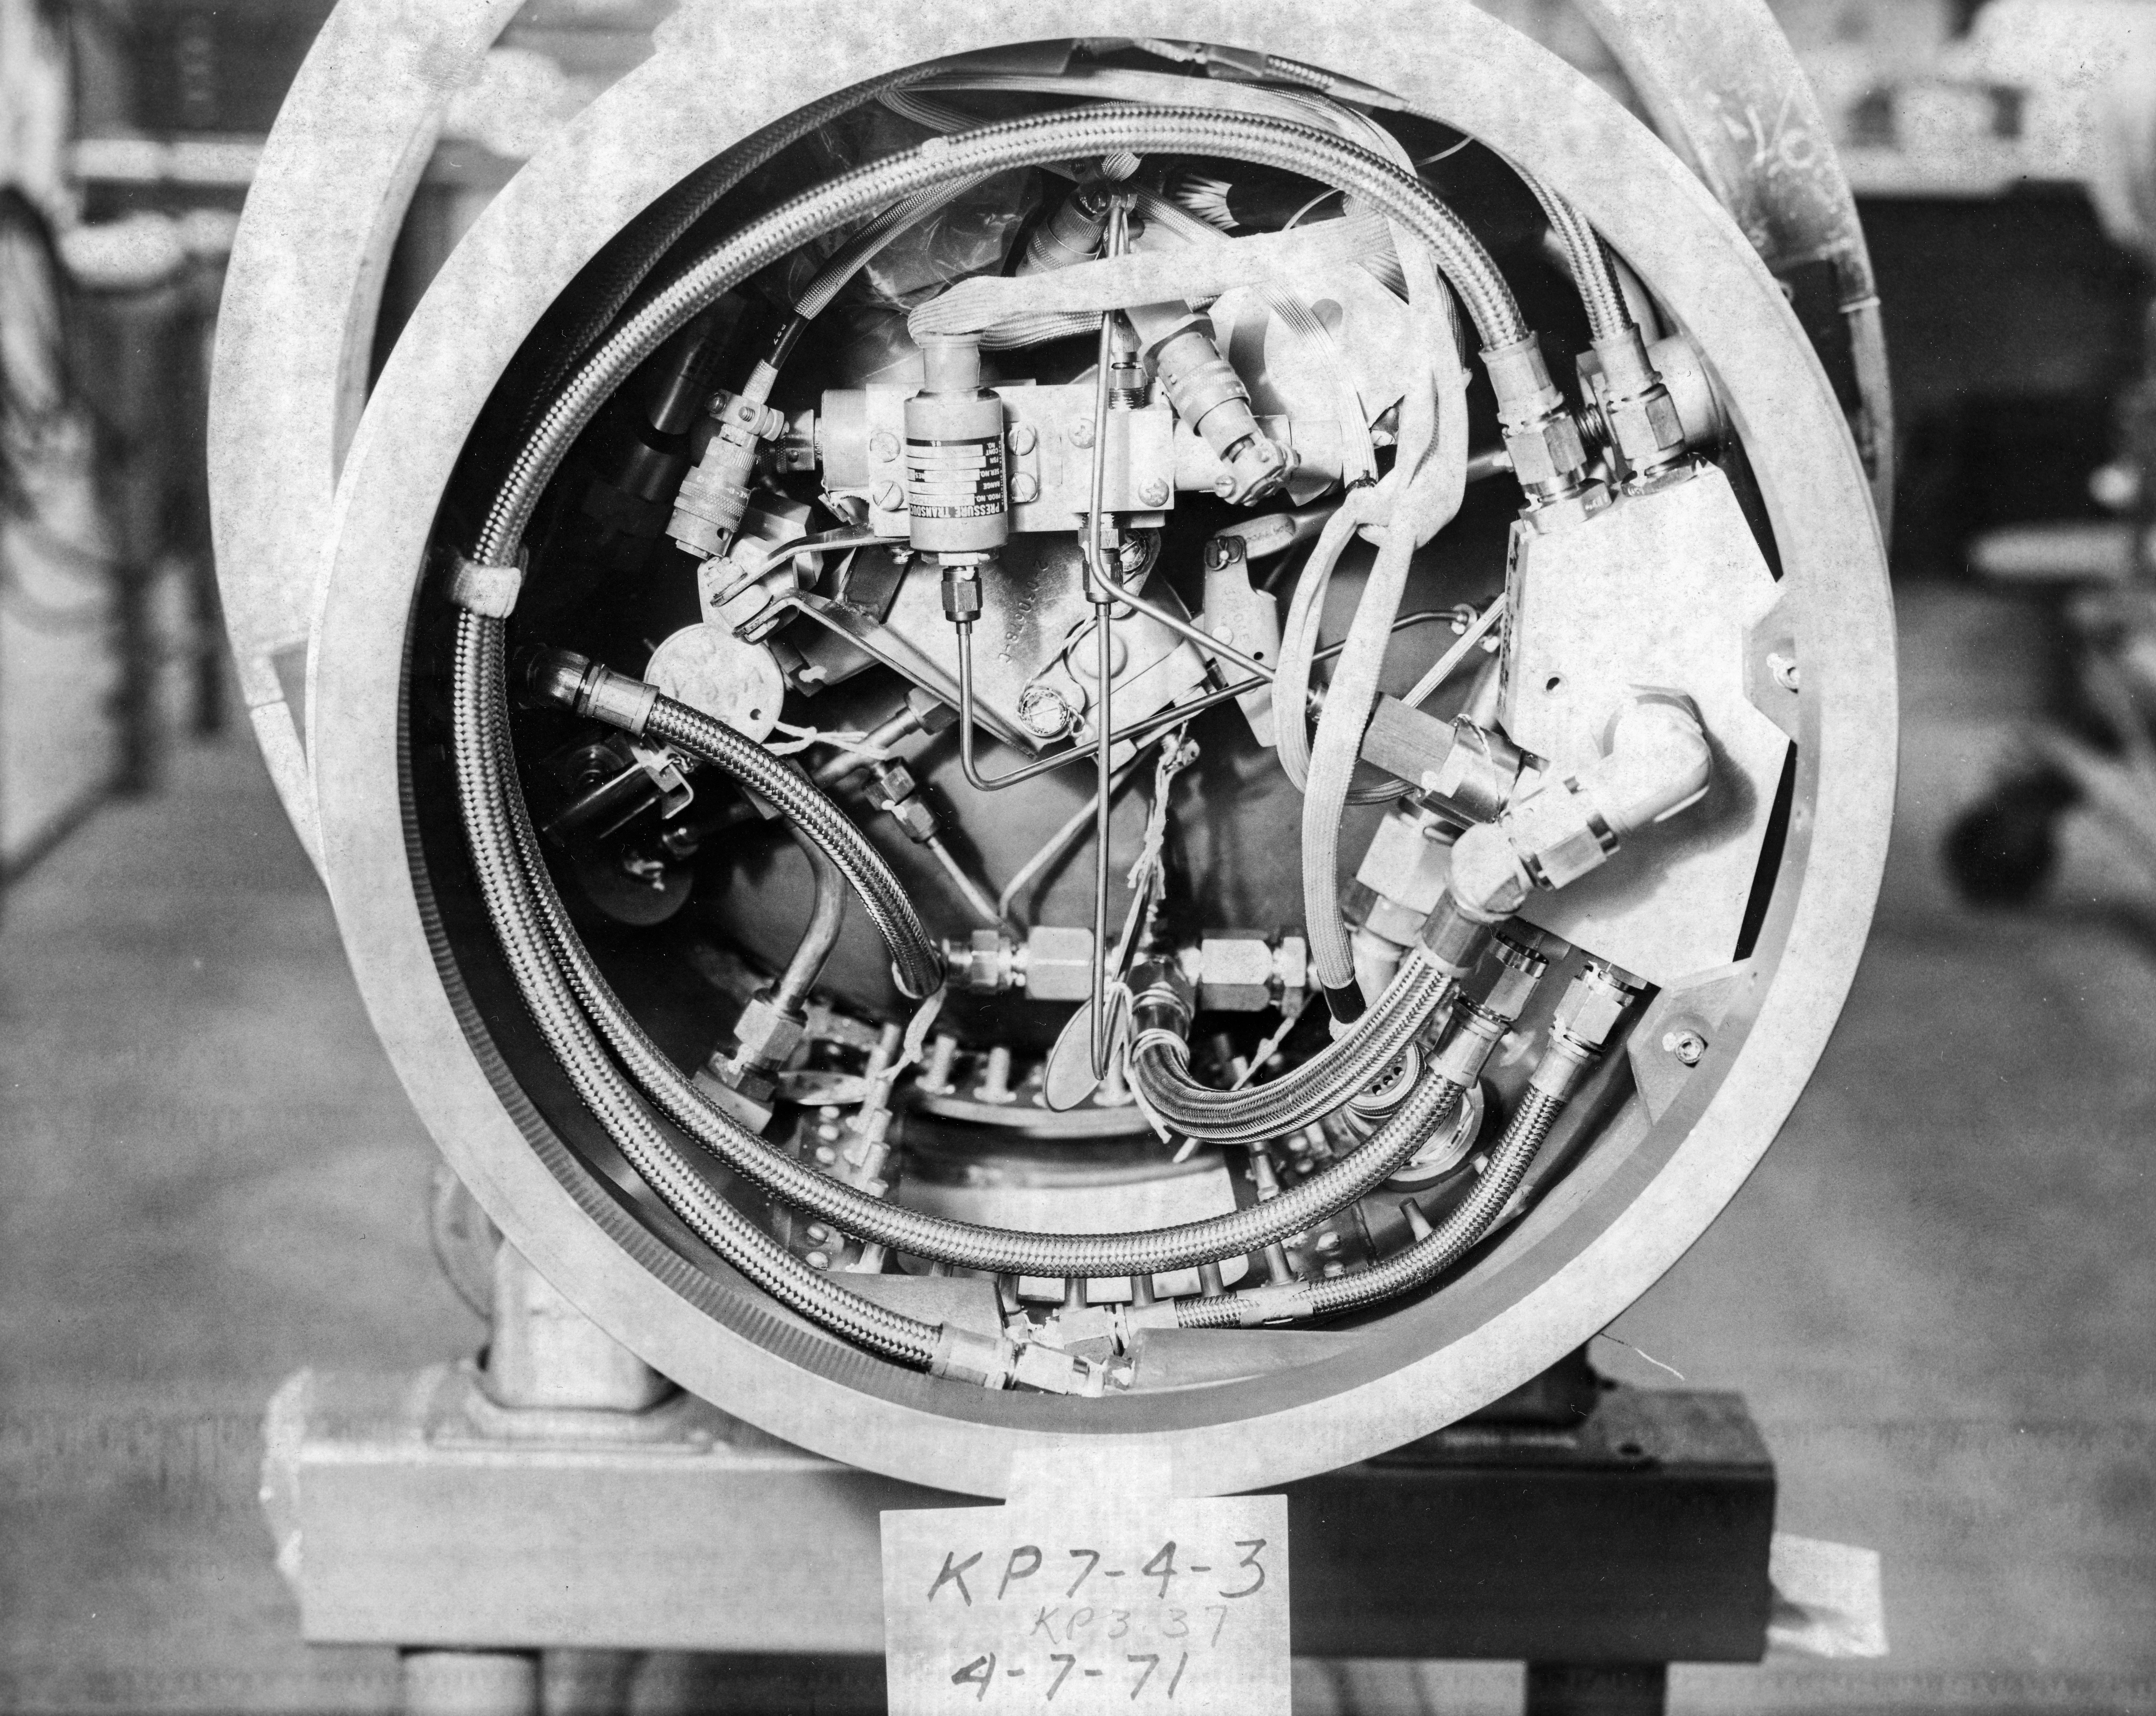

Kitt Peak Rocket Program Flight 3.37

This image shows part of an Aerobee 150-M1 launched by Kitt Peak at White Sands Missile Range on 28 May 1971. The flight aimed to photograph the high-resolution ultraviolet spectra of hot stars. By breaking this invisible light into highly detailed bands, scientists hoped to study both the stars themselves and the composition of the invisible interstellar gas clouds that absorb their light.

All systems, including the rocket, guidance, telemetry, recovery, and camera, worked very well.

The original negative of this image is stored at NOIRLab Headquarters in Tucson, Arizona. This image is part of NSF NOIRLab’s historical archives.

Credit: KPNO/NOIRLab/NSF/AURA